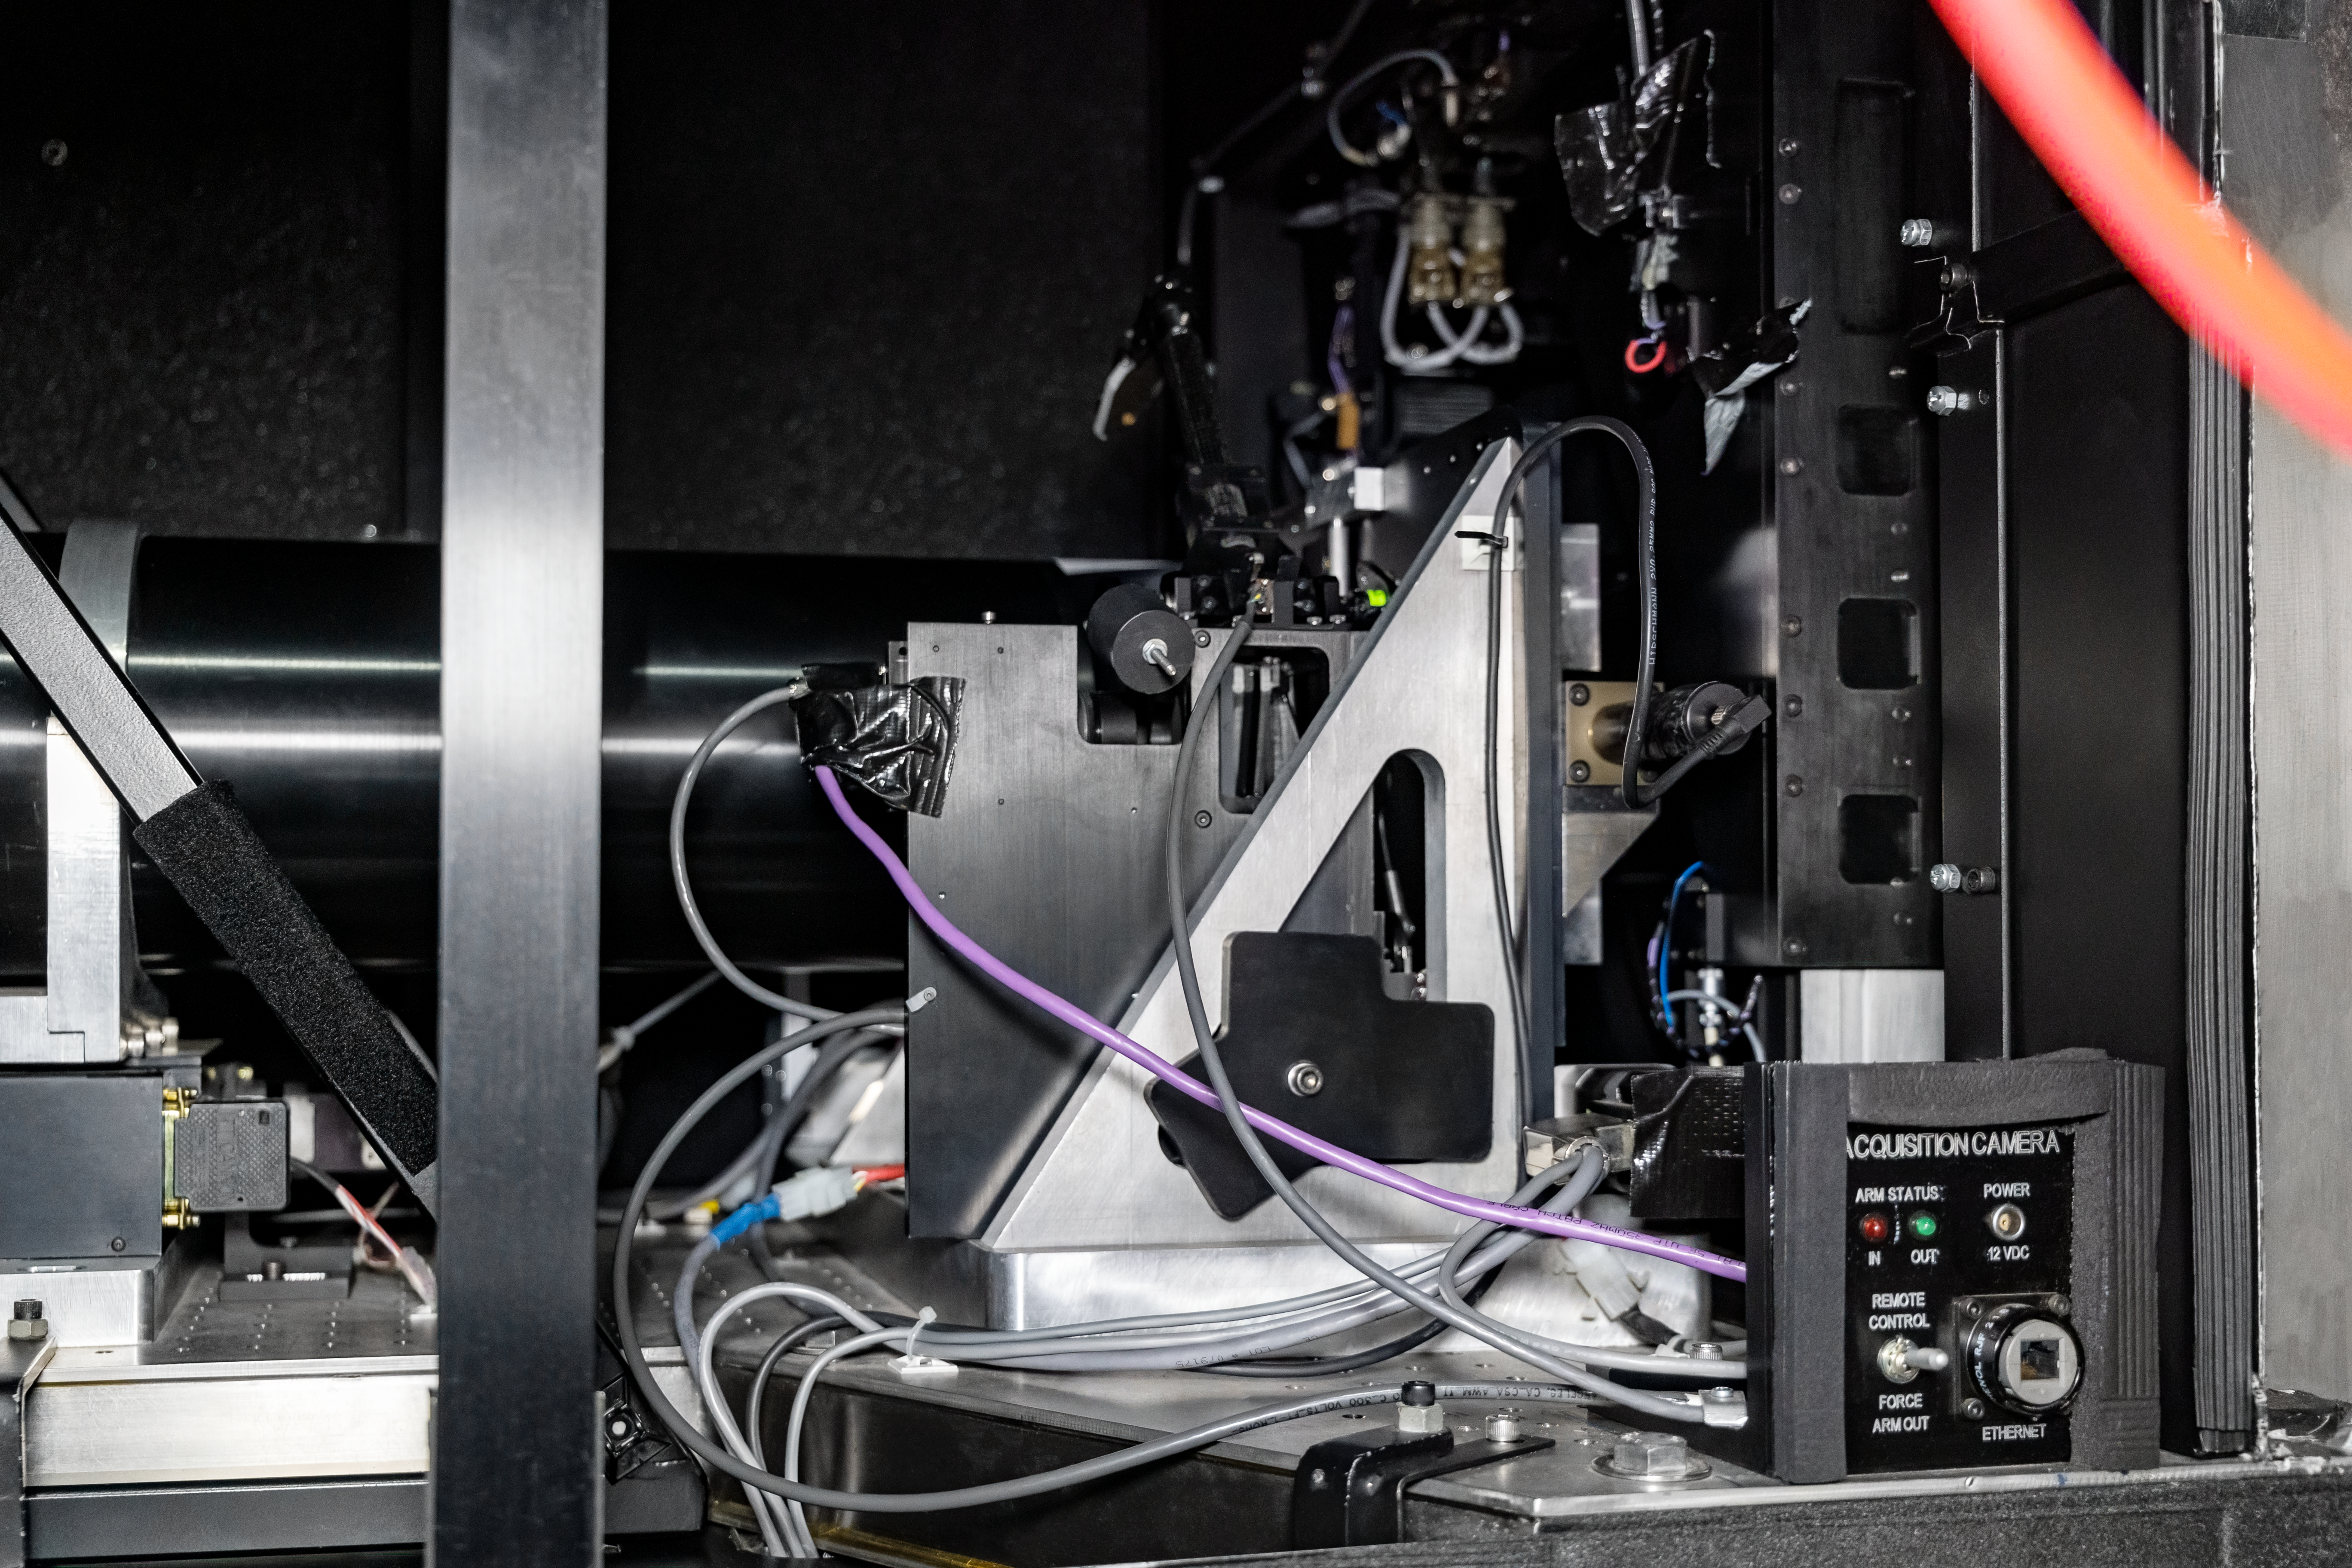

Goodman Acquisition Camera

The Goodman Acquisition Camera (GACAM), located inside the Goodman Spectrograph at the SOAR Telescope on Cerro Pachón in Chile.

Credit: NOIRLab/NSF/AURA